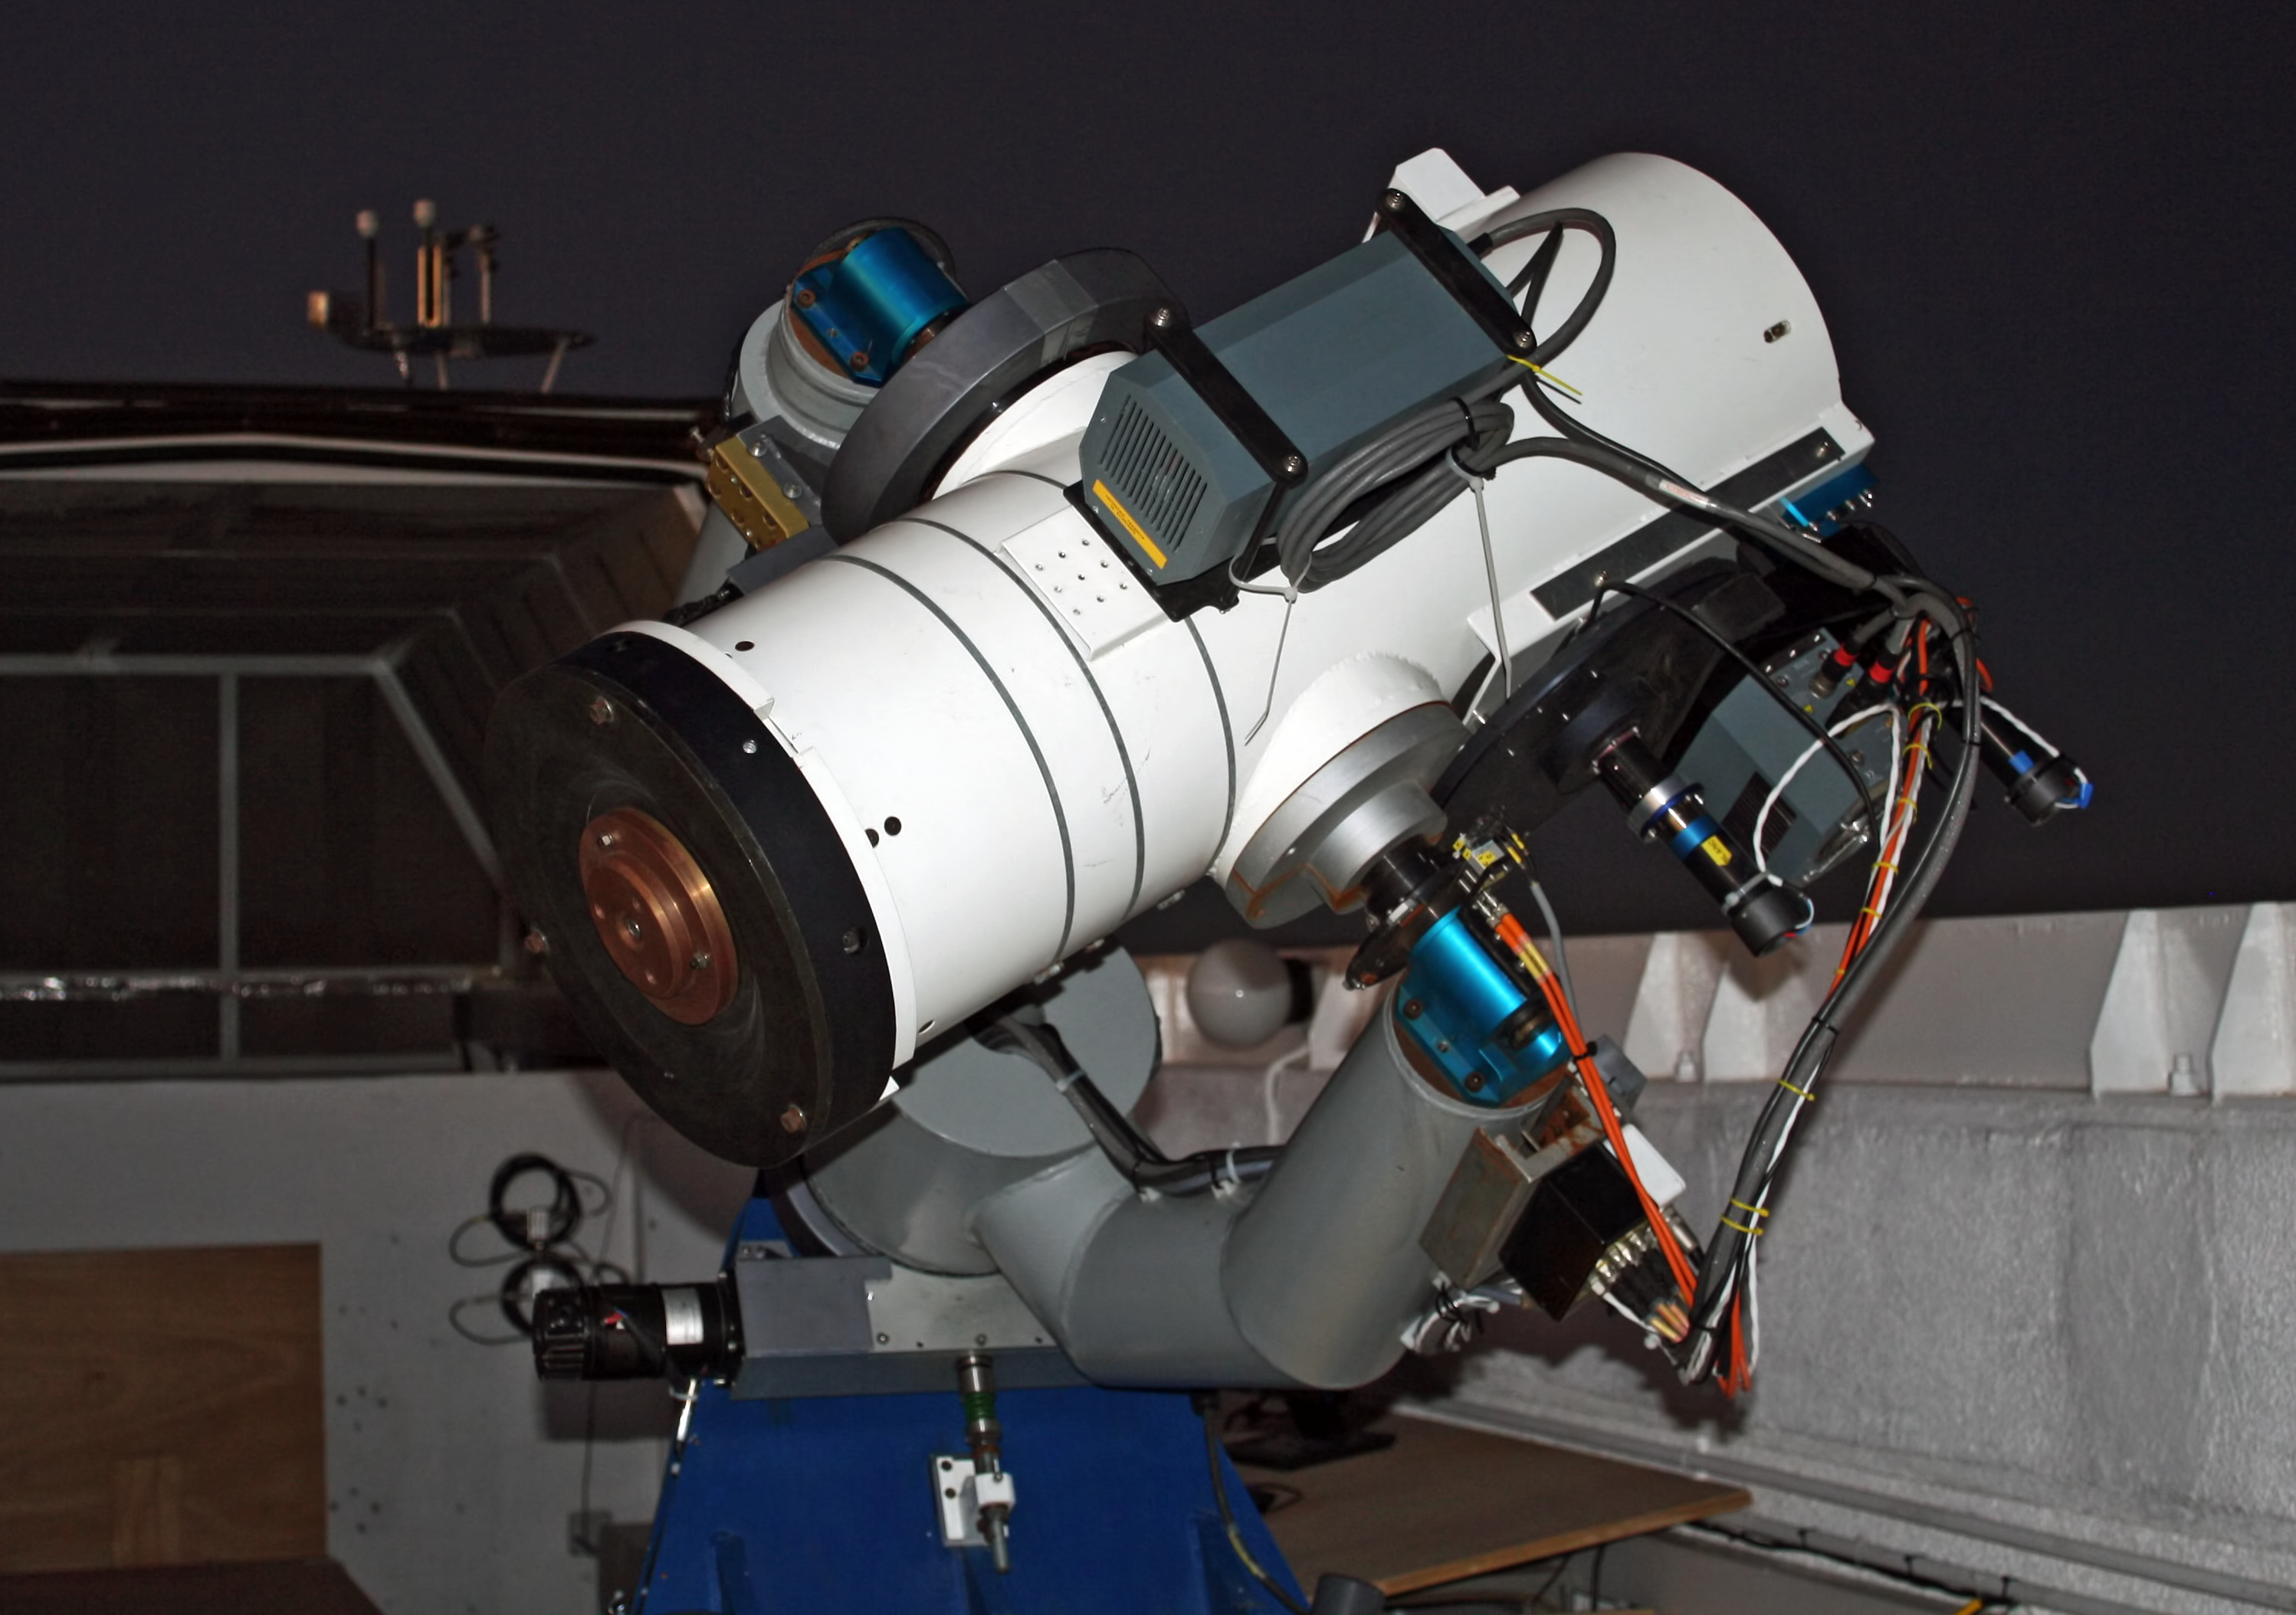

La Silla TAROT telescope

The 25cm TAROT telescope on La Silla is designed to react very quickly when a Gamma-ray burst is detected: 8sec after it receives the alert, TAROT will be observing it. This is critical, as the Gamma-ray bursts are very short events. A twin TAROT telescope is located on the Calern observatory, in France. Both are operated by a consortium lead by Michel Boër (Observatoire de Haute Provence). TAROT stands for Télescopes à Action Rapide pour les Objets Transitoires.

Credit: ESO